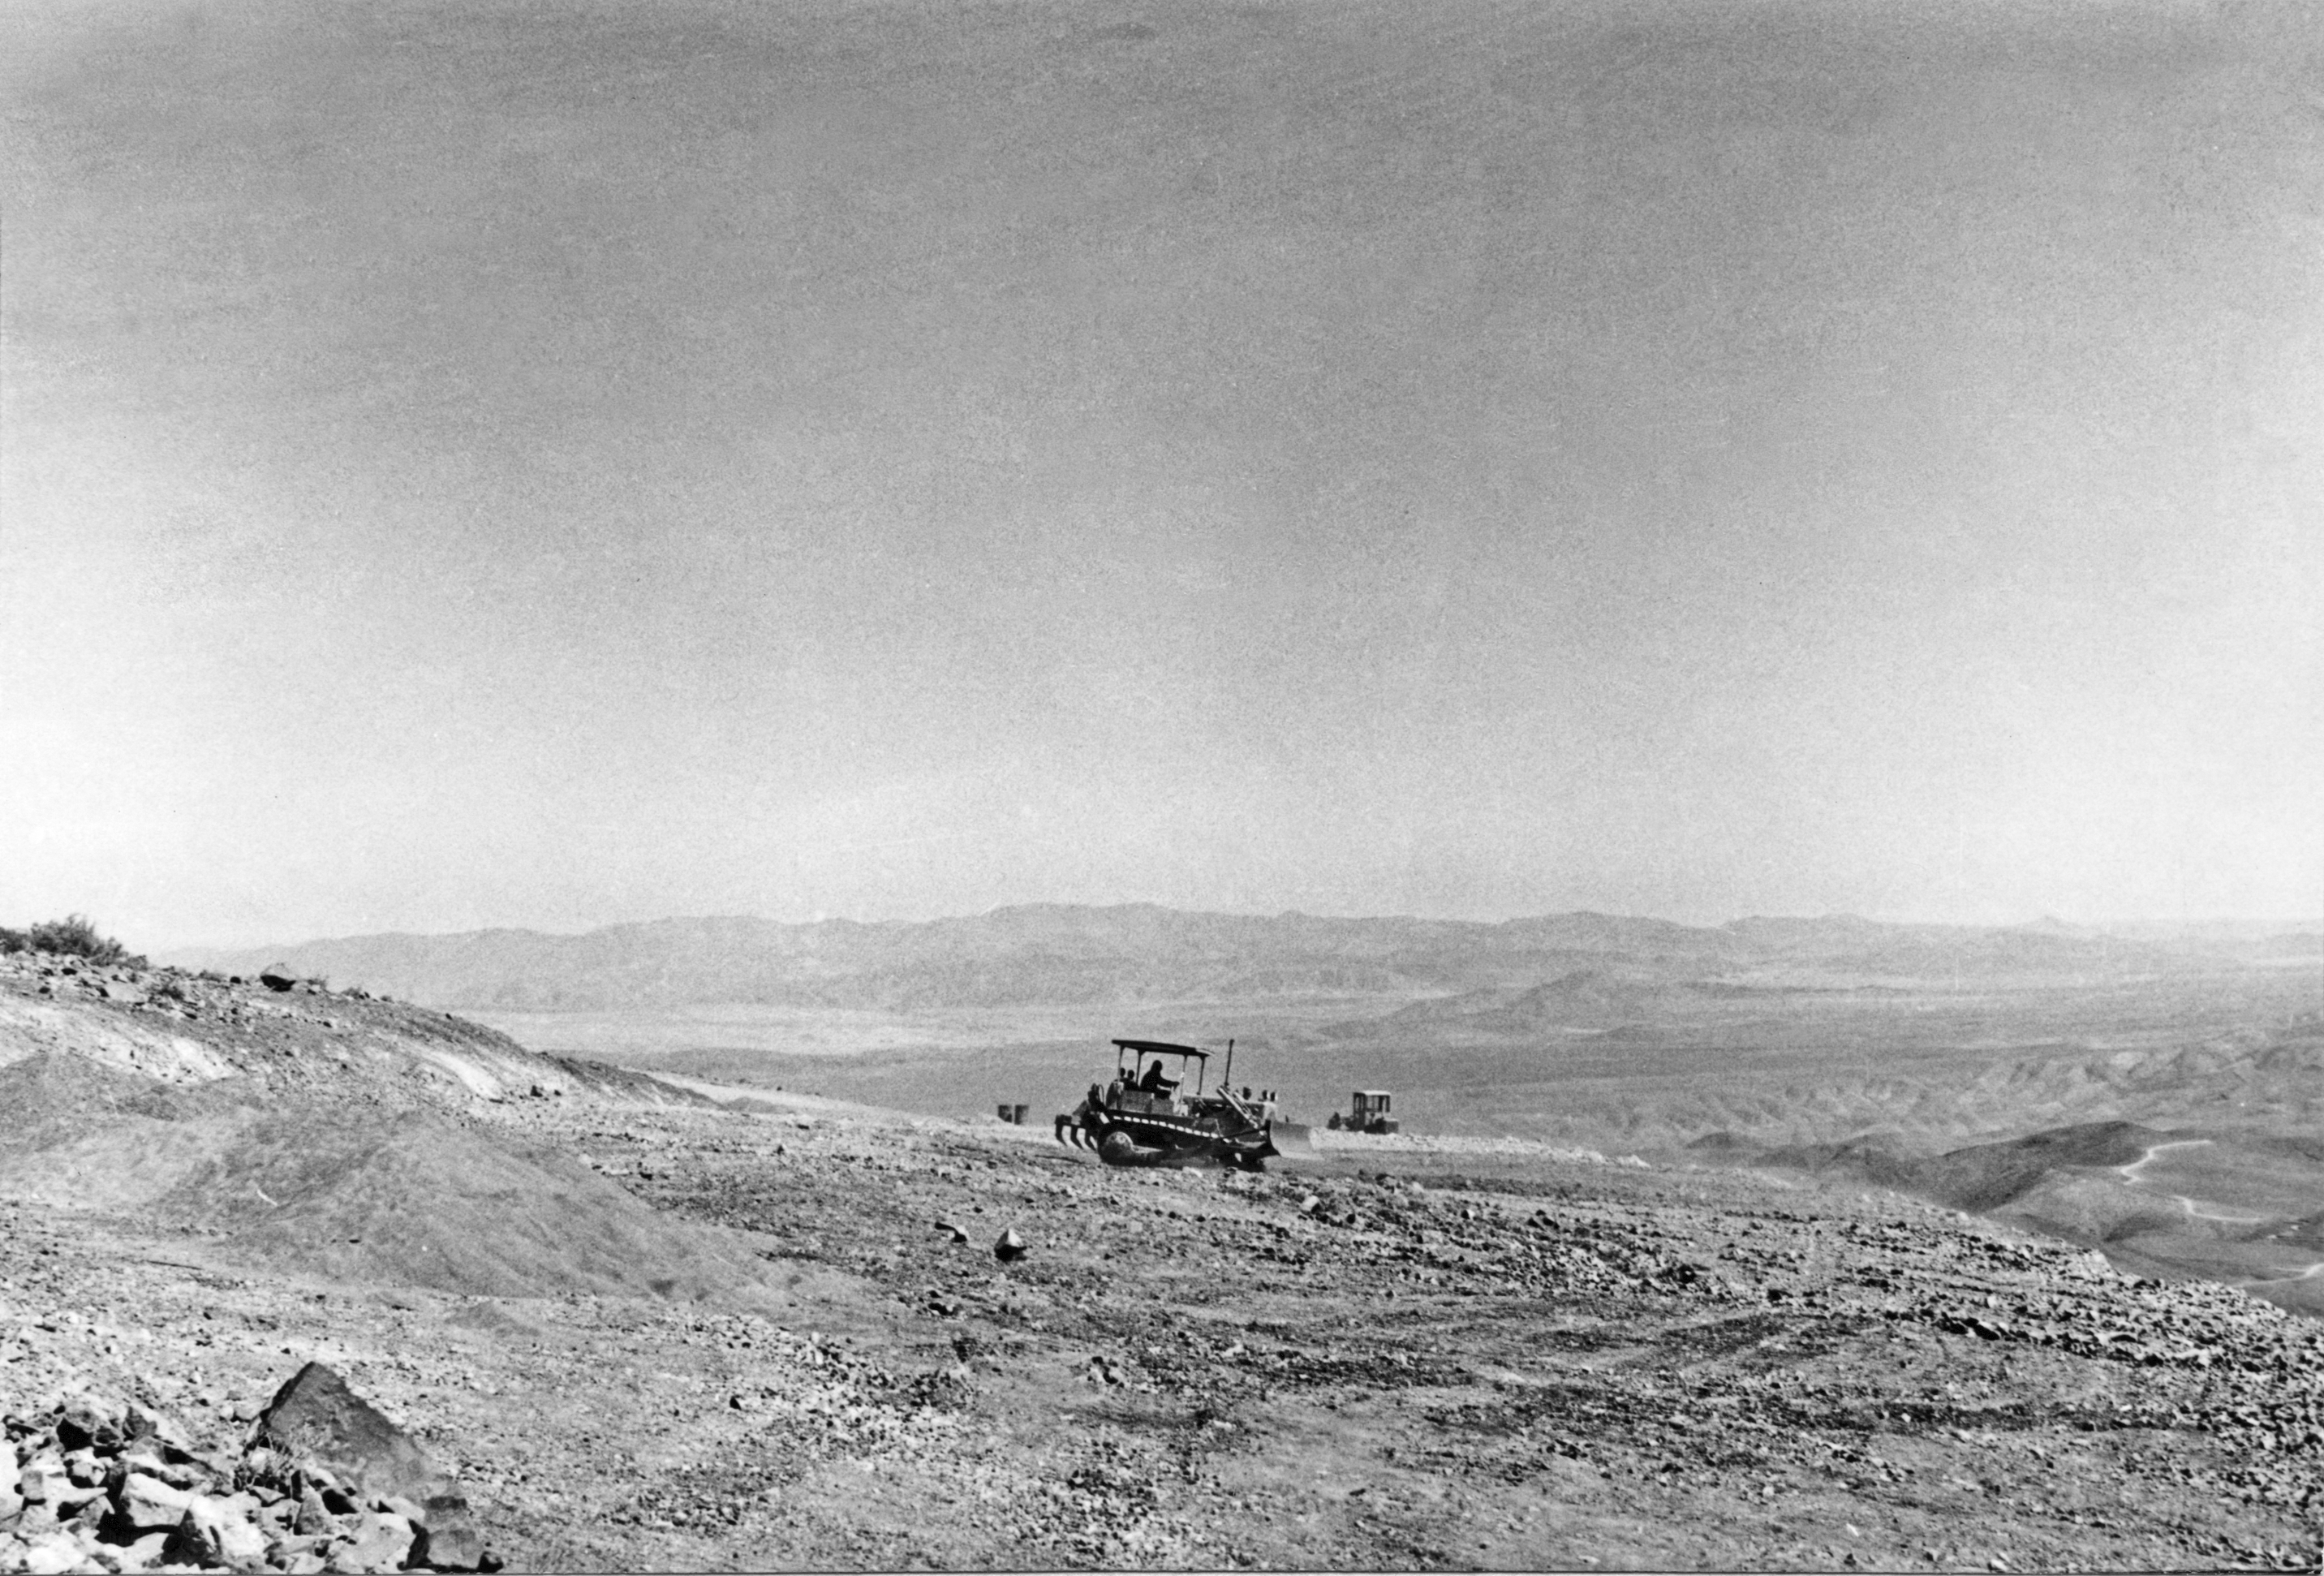

Building La Silla Observatory

Heavy machinery working in preparing the site for the La Silla Hotel, in 1968.

Credit: ESO